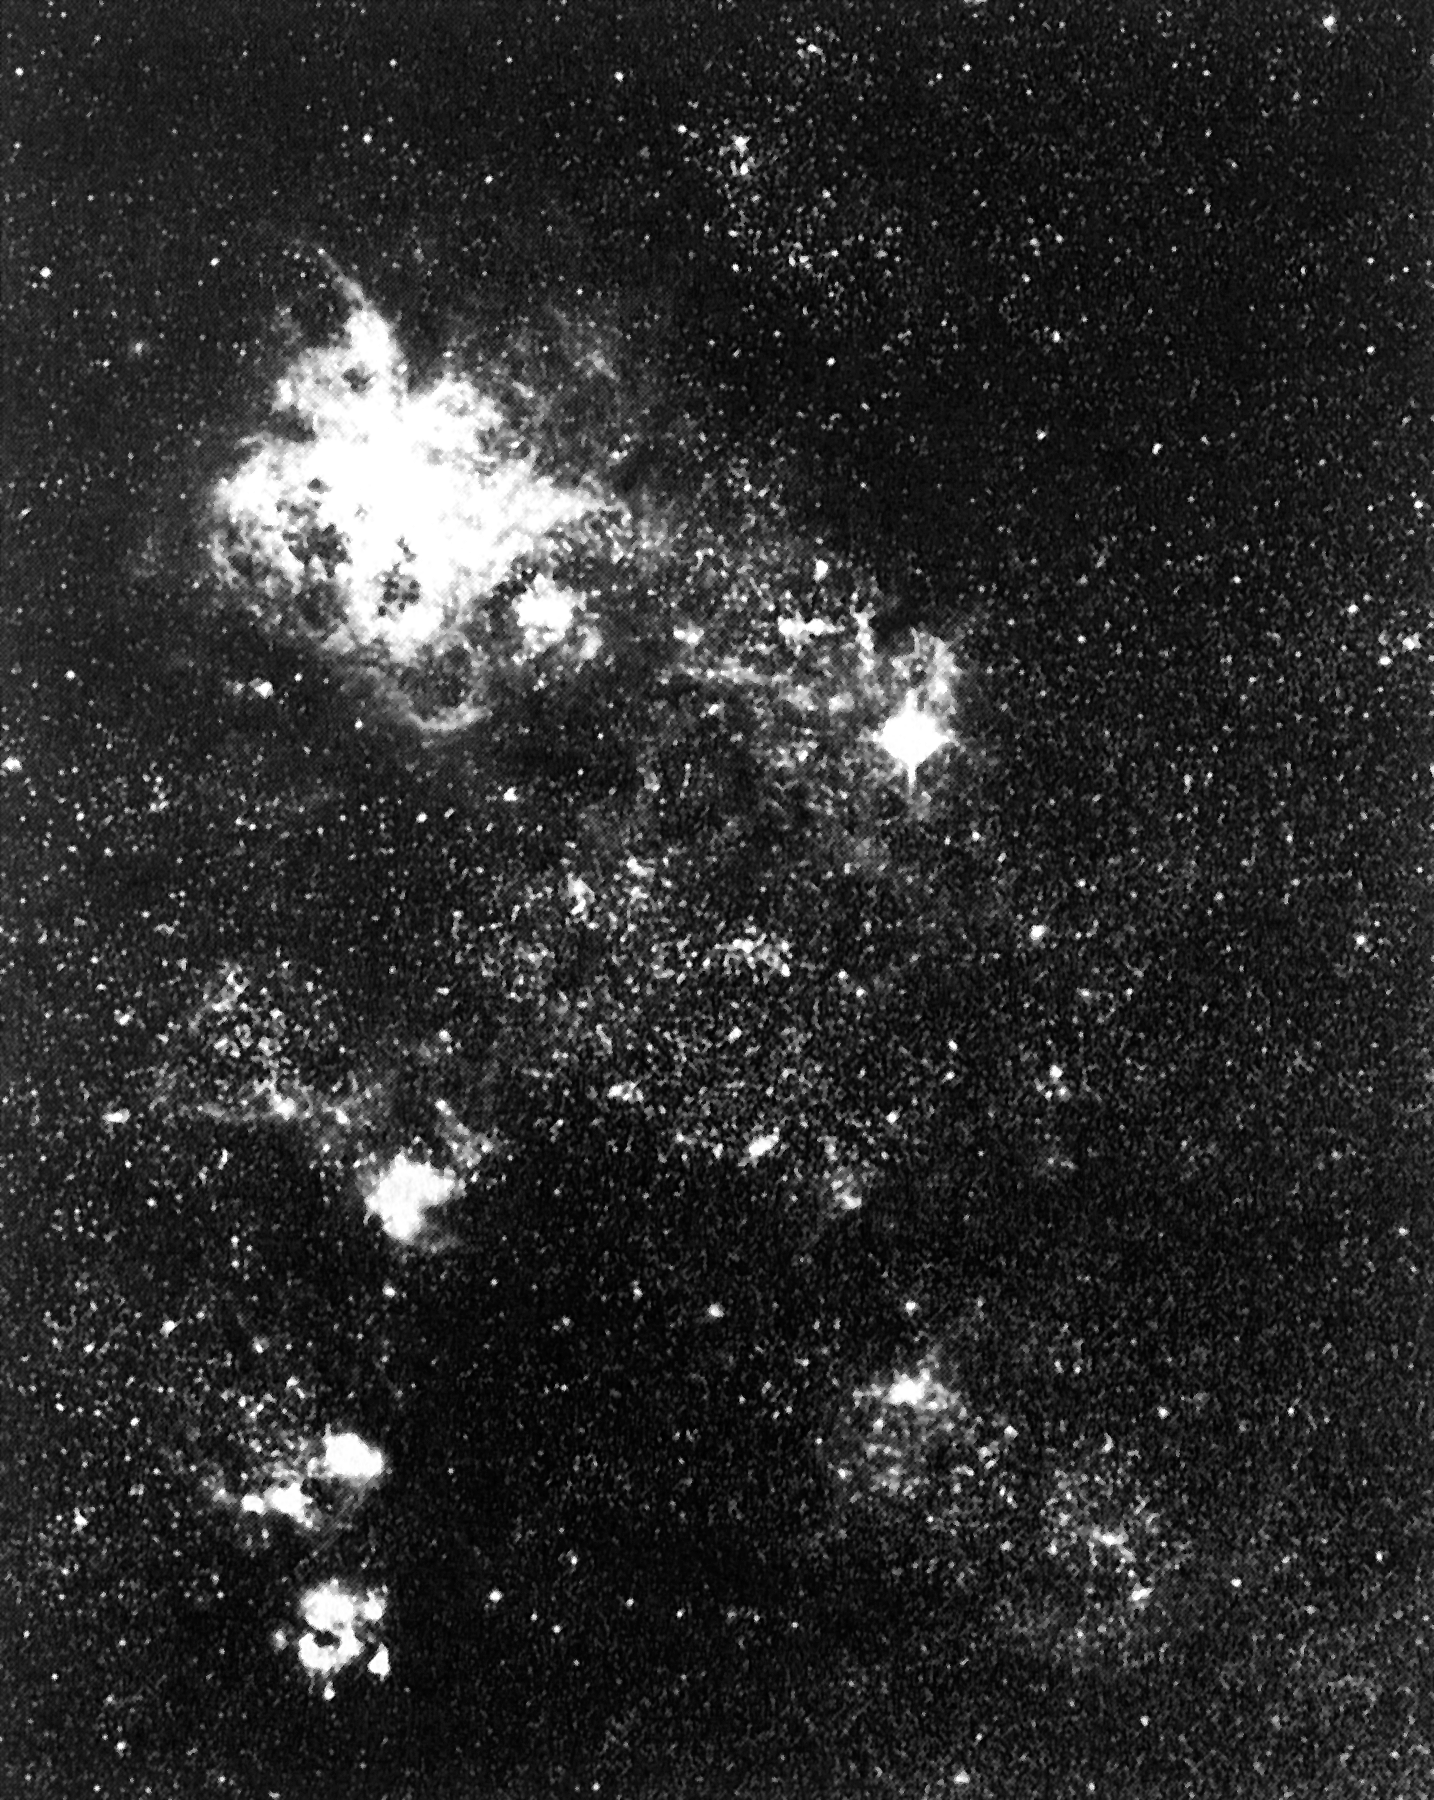

Supernova 1987A and the Tarantula Nebula

Image obtained with the ESO Schmidt Telescope of the Tarantula Nebula in the Large Magellanic Cloud. Supernova 1987A is clearly visible as the very bright star in the middle right.

Credit: ESO